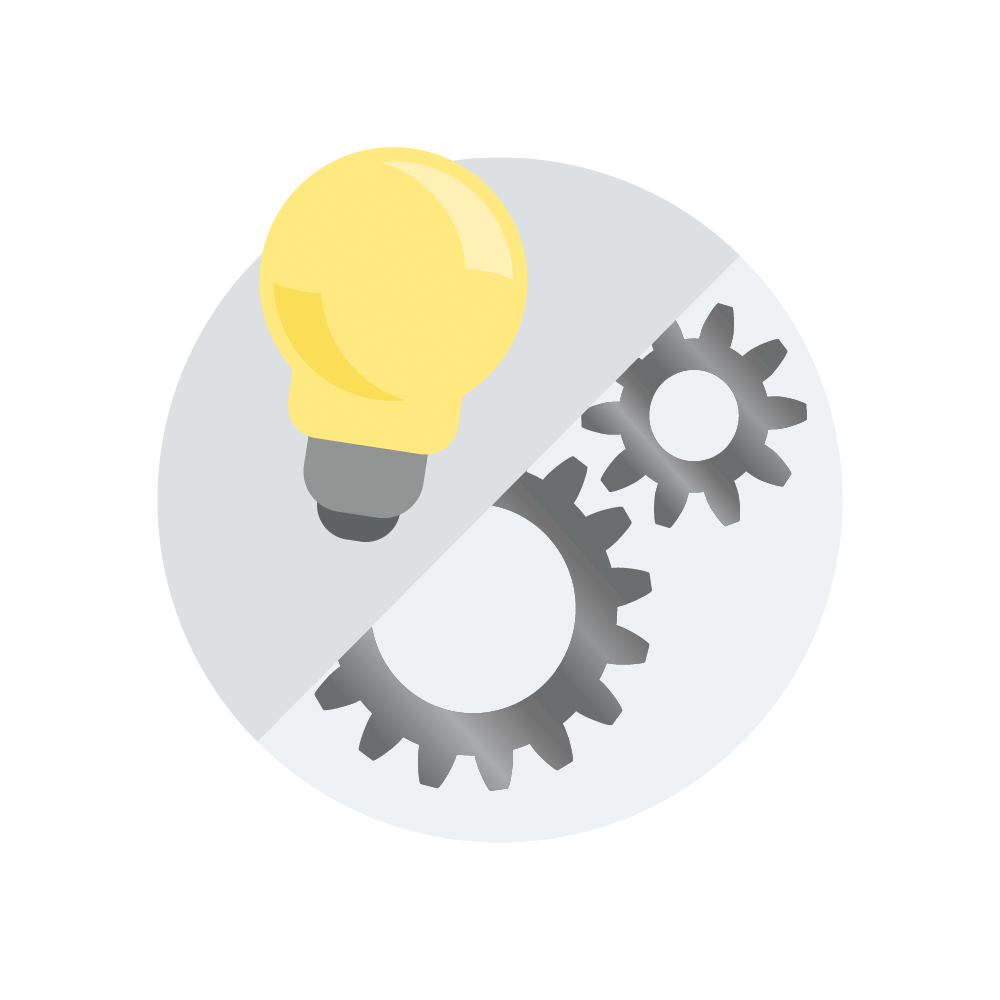

Ideas and Implementation Icon

A creative illustration of symbols representing ideas and mechanics to implement Rubin Investigations in the classroom.

Credit: RubinObs/NOIRLab/SLAC/NSF/DOE/AURA/J. Pinto